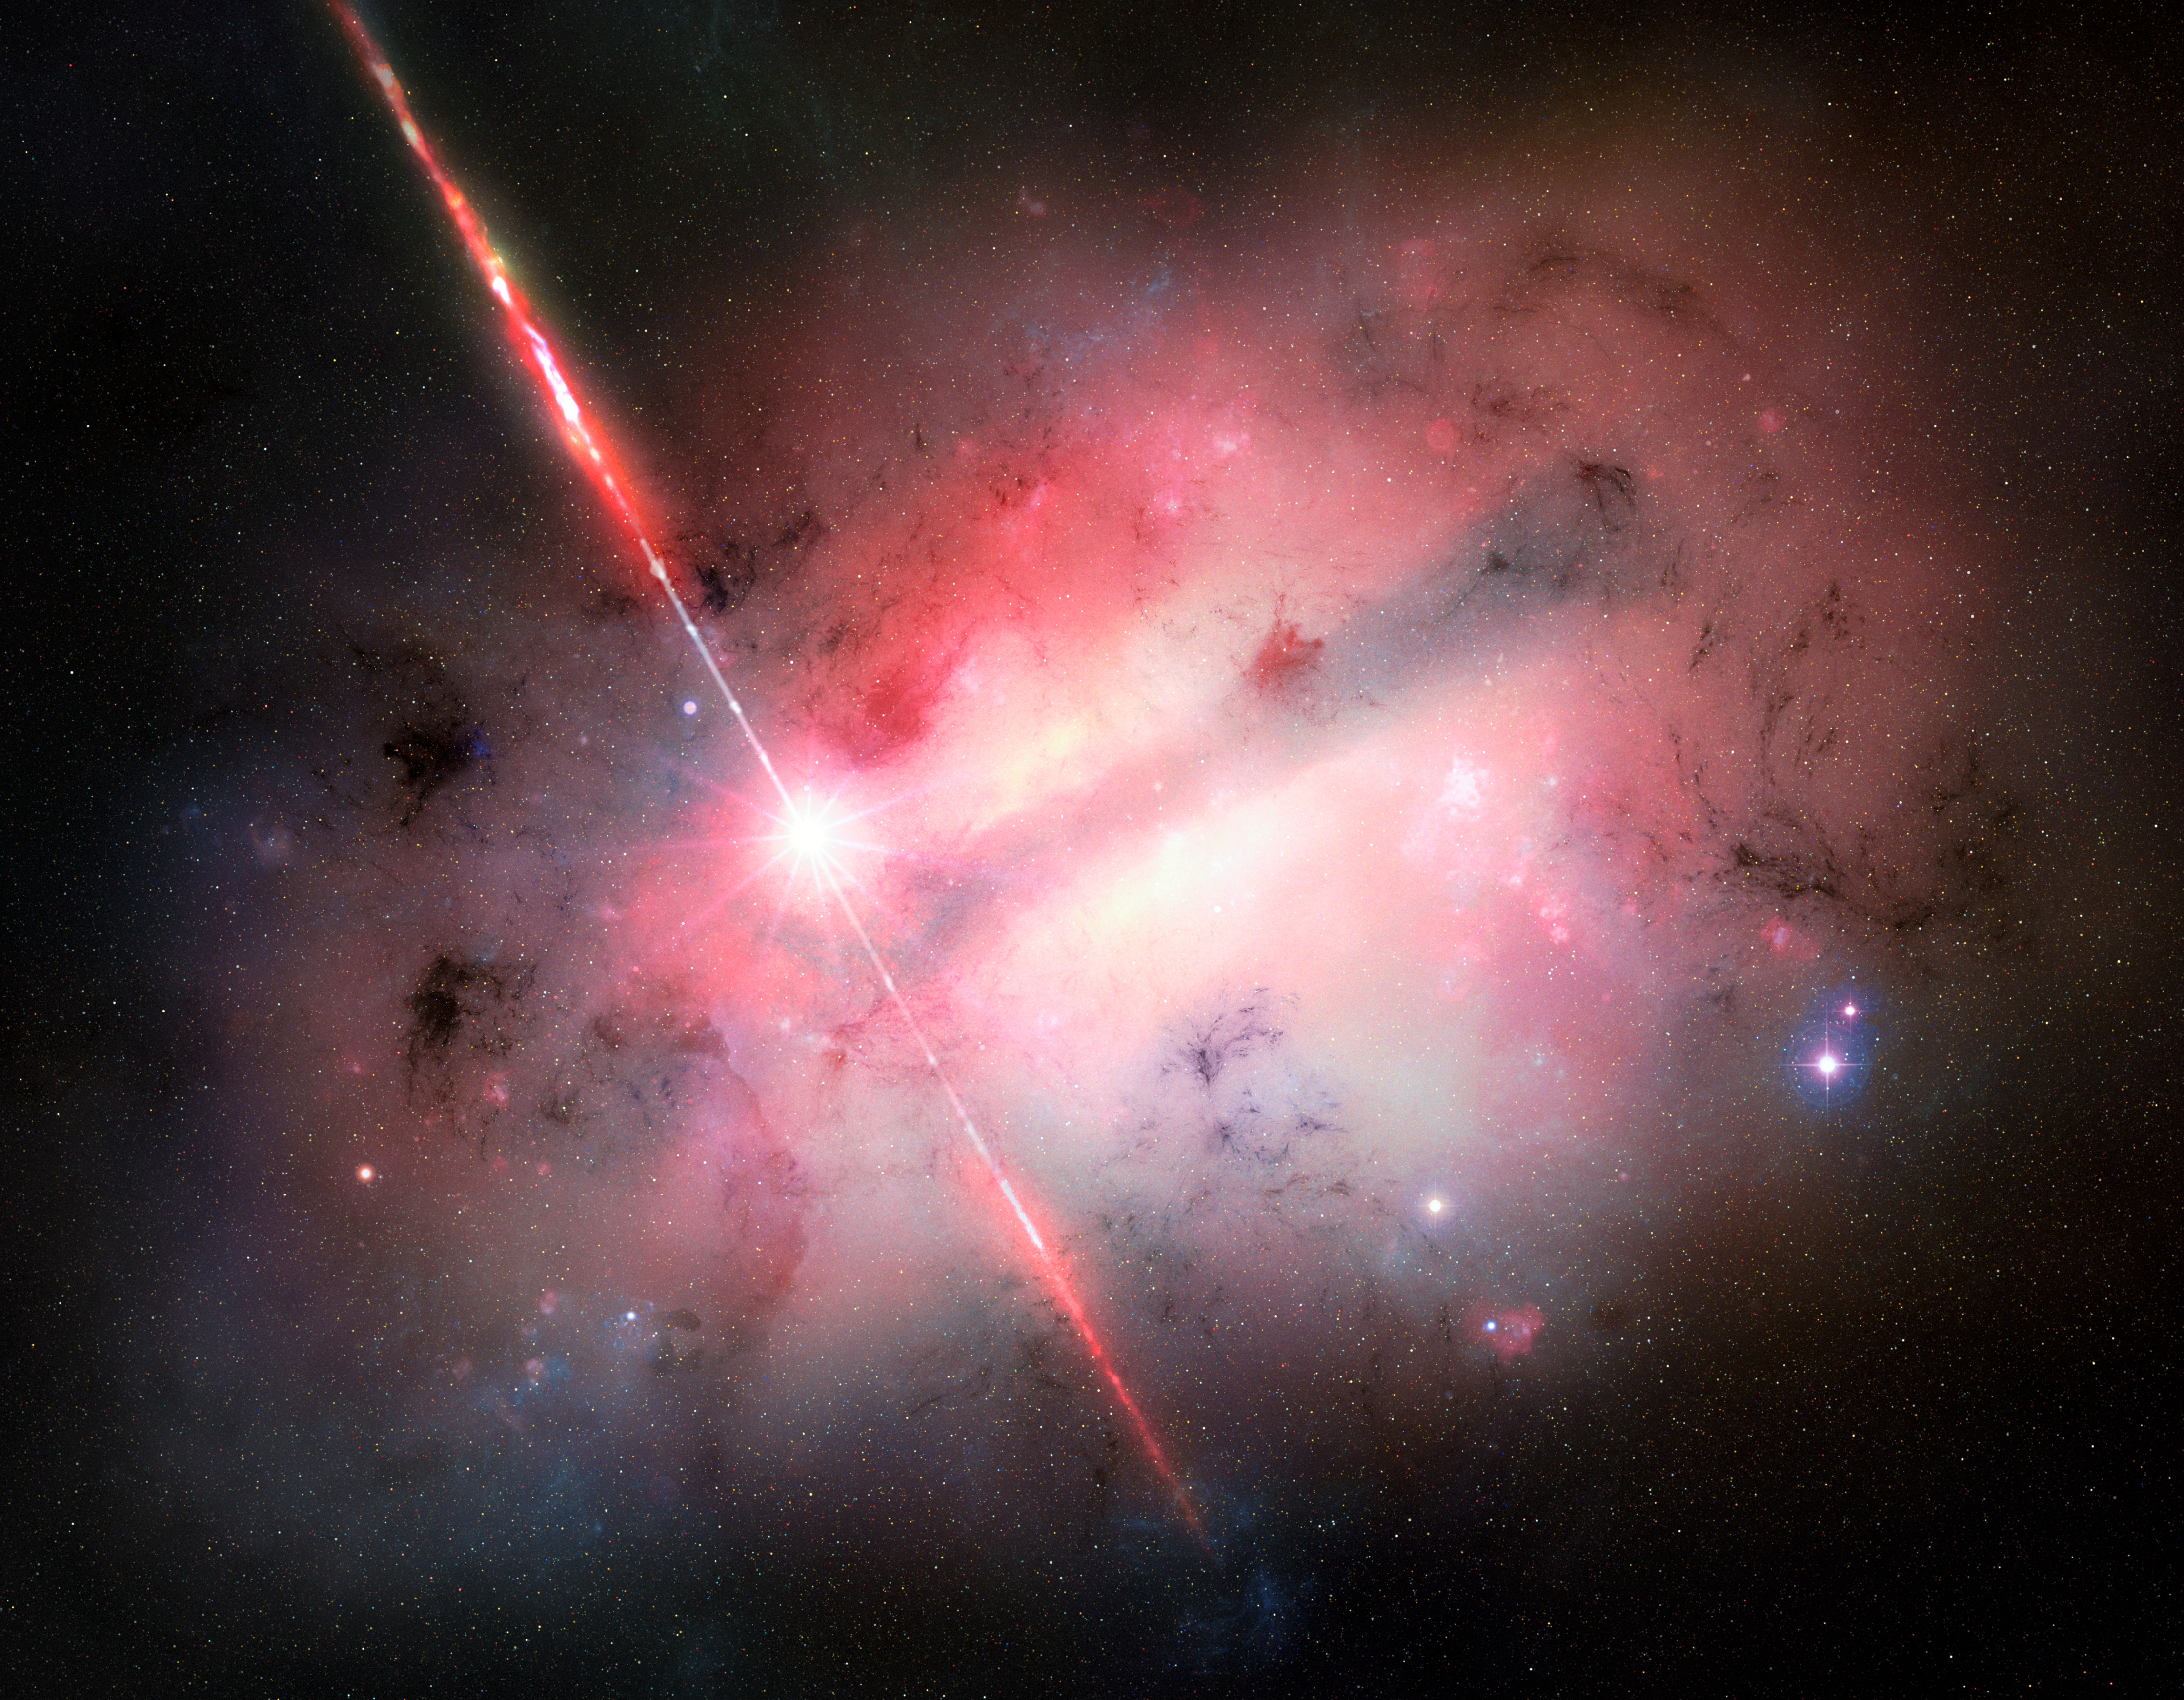

Artist’s illustration of GRB 250702B

This artist’s illustration, which shows a high-speed jet of material being launched from a source that is embedded in a very dusty galaxy, depicts GRB 250702B — the longest gamma-ray burst that astronomers have ever observed. This powerful, extragalactic explosion was first detected on 2 July 2025. It exhibited repeated bursts that lasted over seven hours. Astronomers conducted rapid follow-up observations with multiple telescopes around the world and found that GRB 250702B resides in a large, extremely dusty galaxy. Their data support a range of progenitor scenarios, including interactions between a star and a black hole, or possibly a neutron star.

Credit: NOIRLab/NSF/AURA/M. Garlick